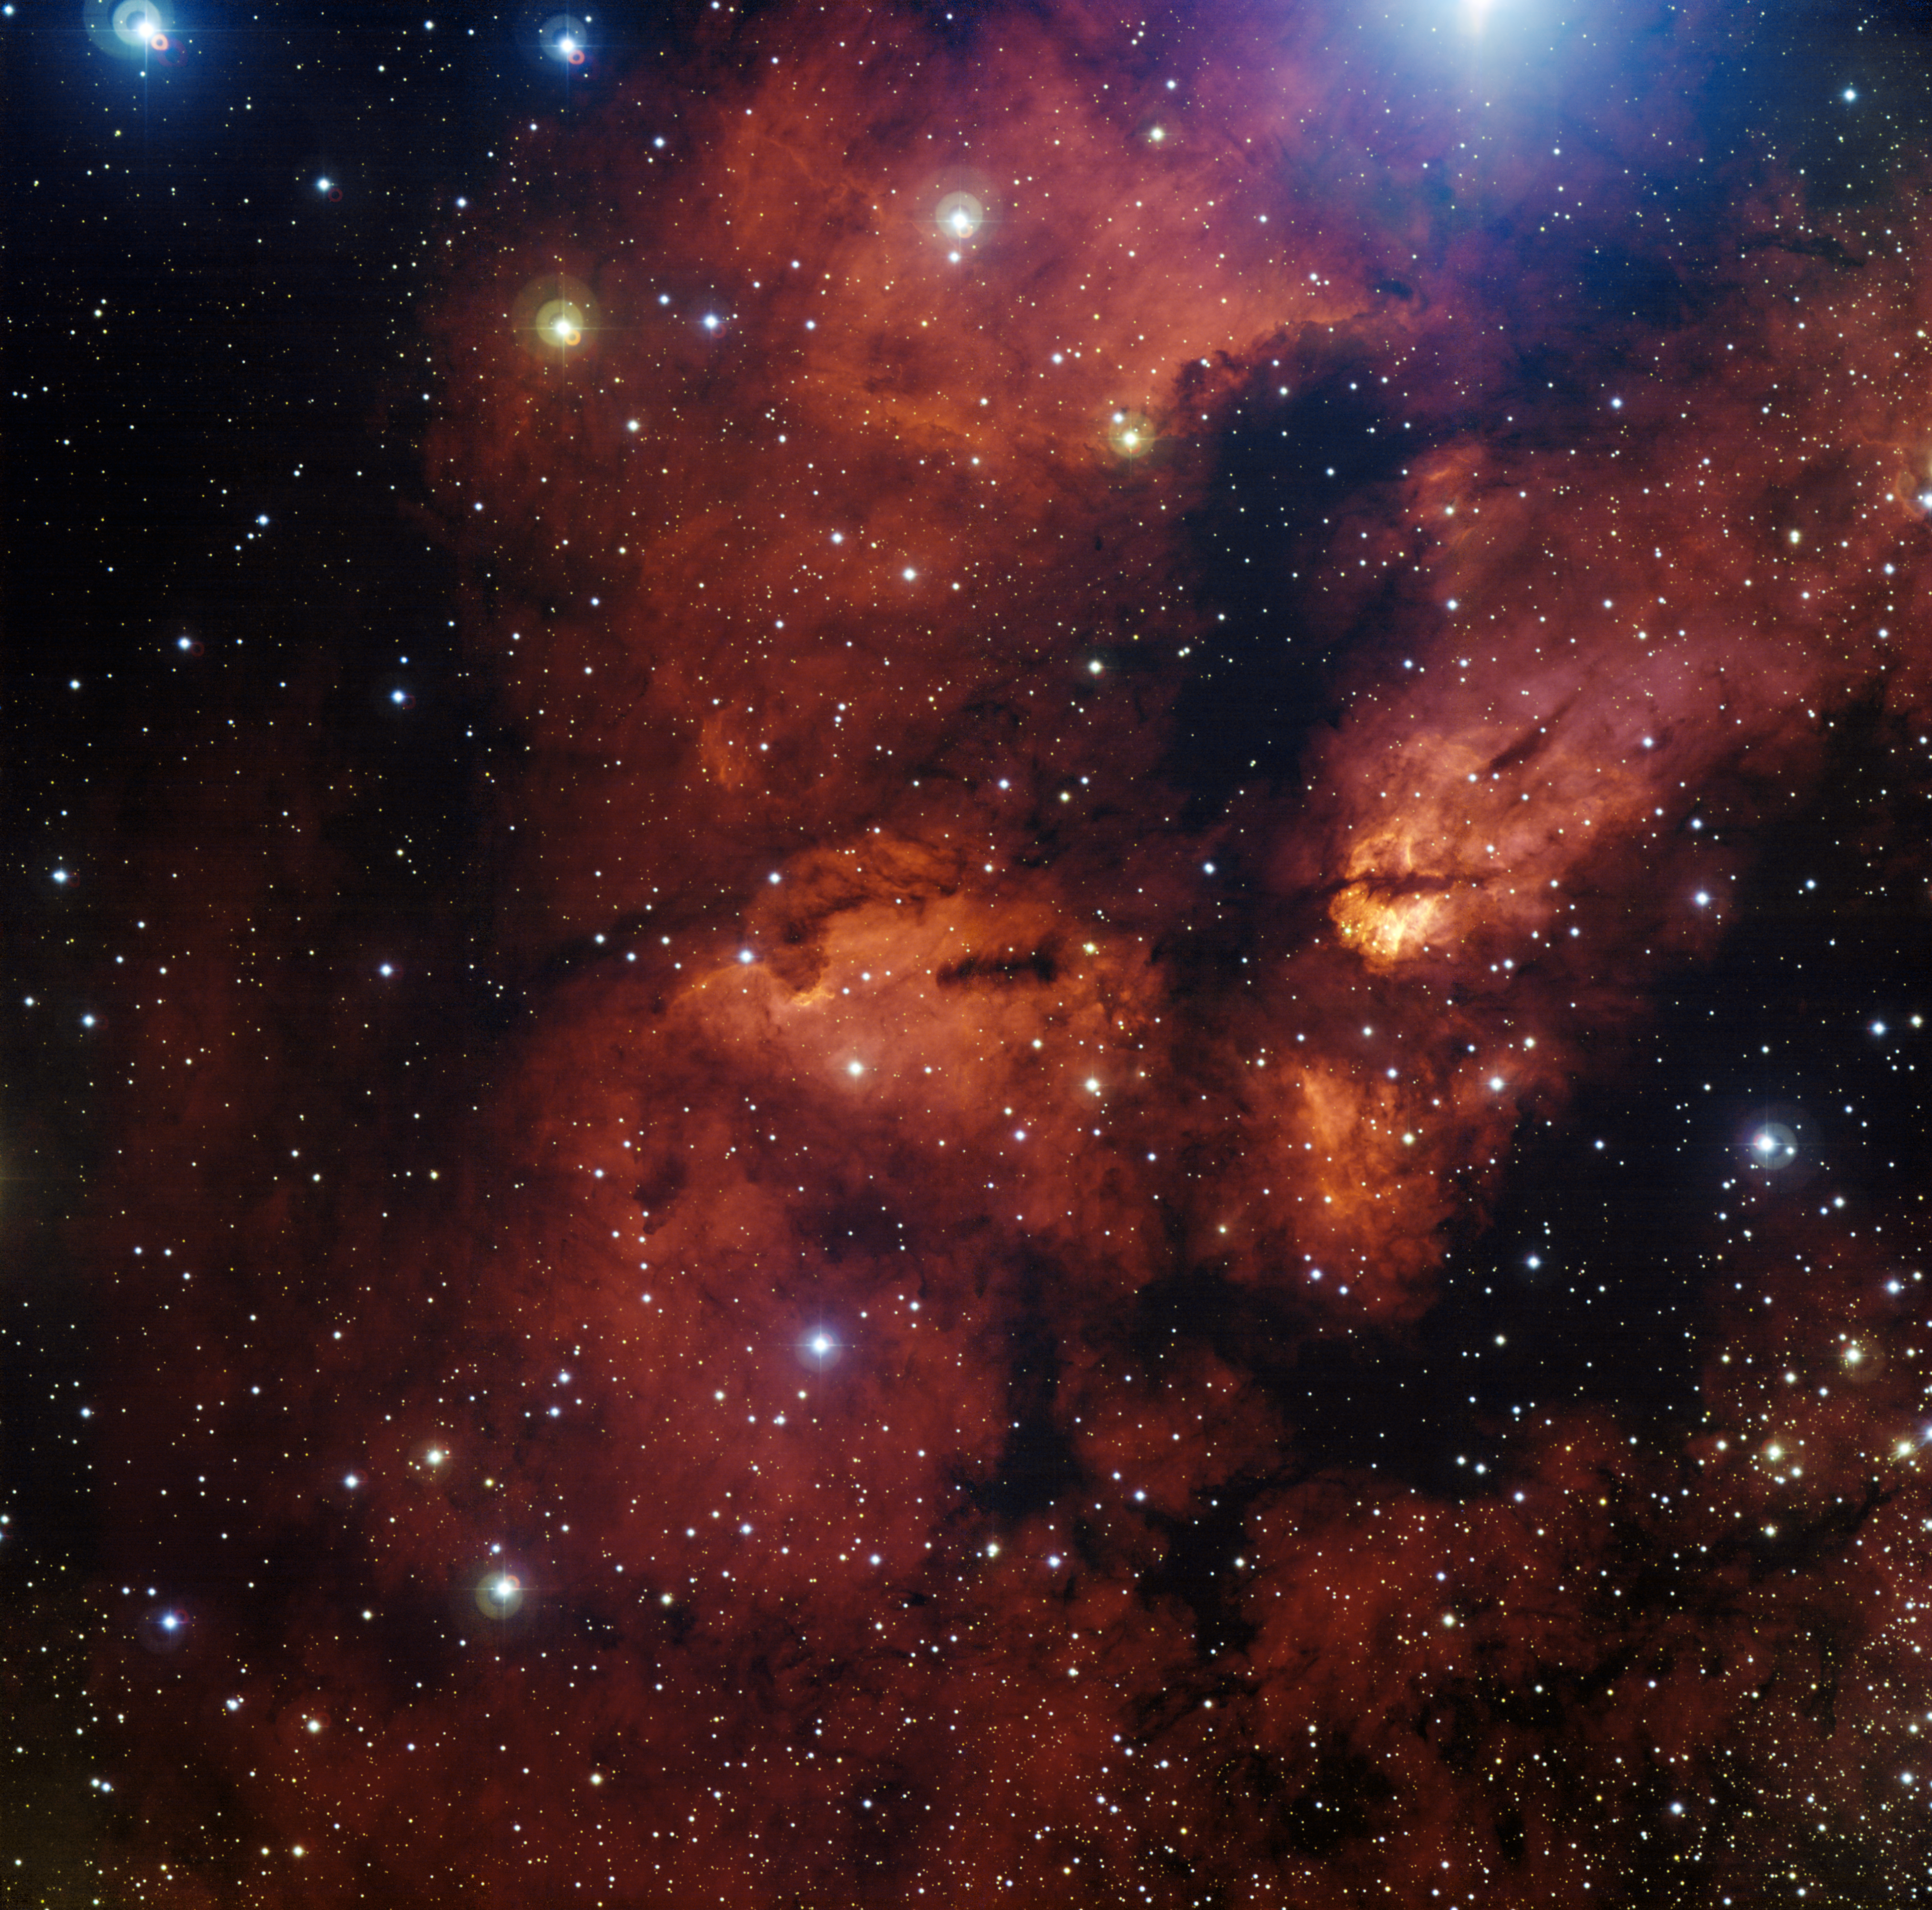

Nebula around star cluster RCW 38

The wider region surrounding the star cluster RCW 38, located about 5,500 light years away in the direction of the constellation Vela (the Sails). RCW 38 is an "embedded" cluster, in that the nascent cloud of dust and gas still envelops its stars. There, young, titanic stars bombard fledgling suns and planets with powerful winds and large amount of light, helped in their devastating task by short- lived, massive stars that explode as supernovae. In some cases, this energetic onslaught cooks away the matter that may eventually form new planetary systems. Scientists think that our own Solar System emerged from such a dramatic environment.

This image was obtained with the Wide Field Imager instrument on the MPG/ESO 2.2-metre telescope at La Silla, using data collected through four filters (B, V, R and H-alpha). The field of view is 30 arcminutes.

Credit: ESO